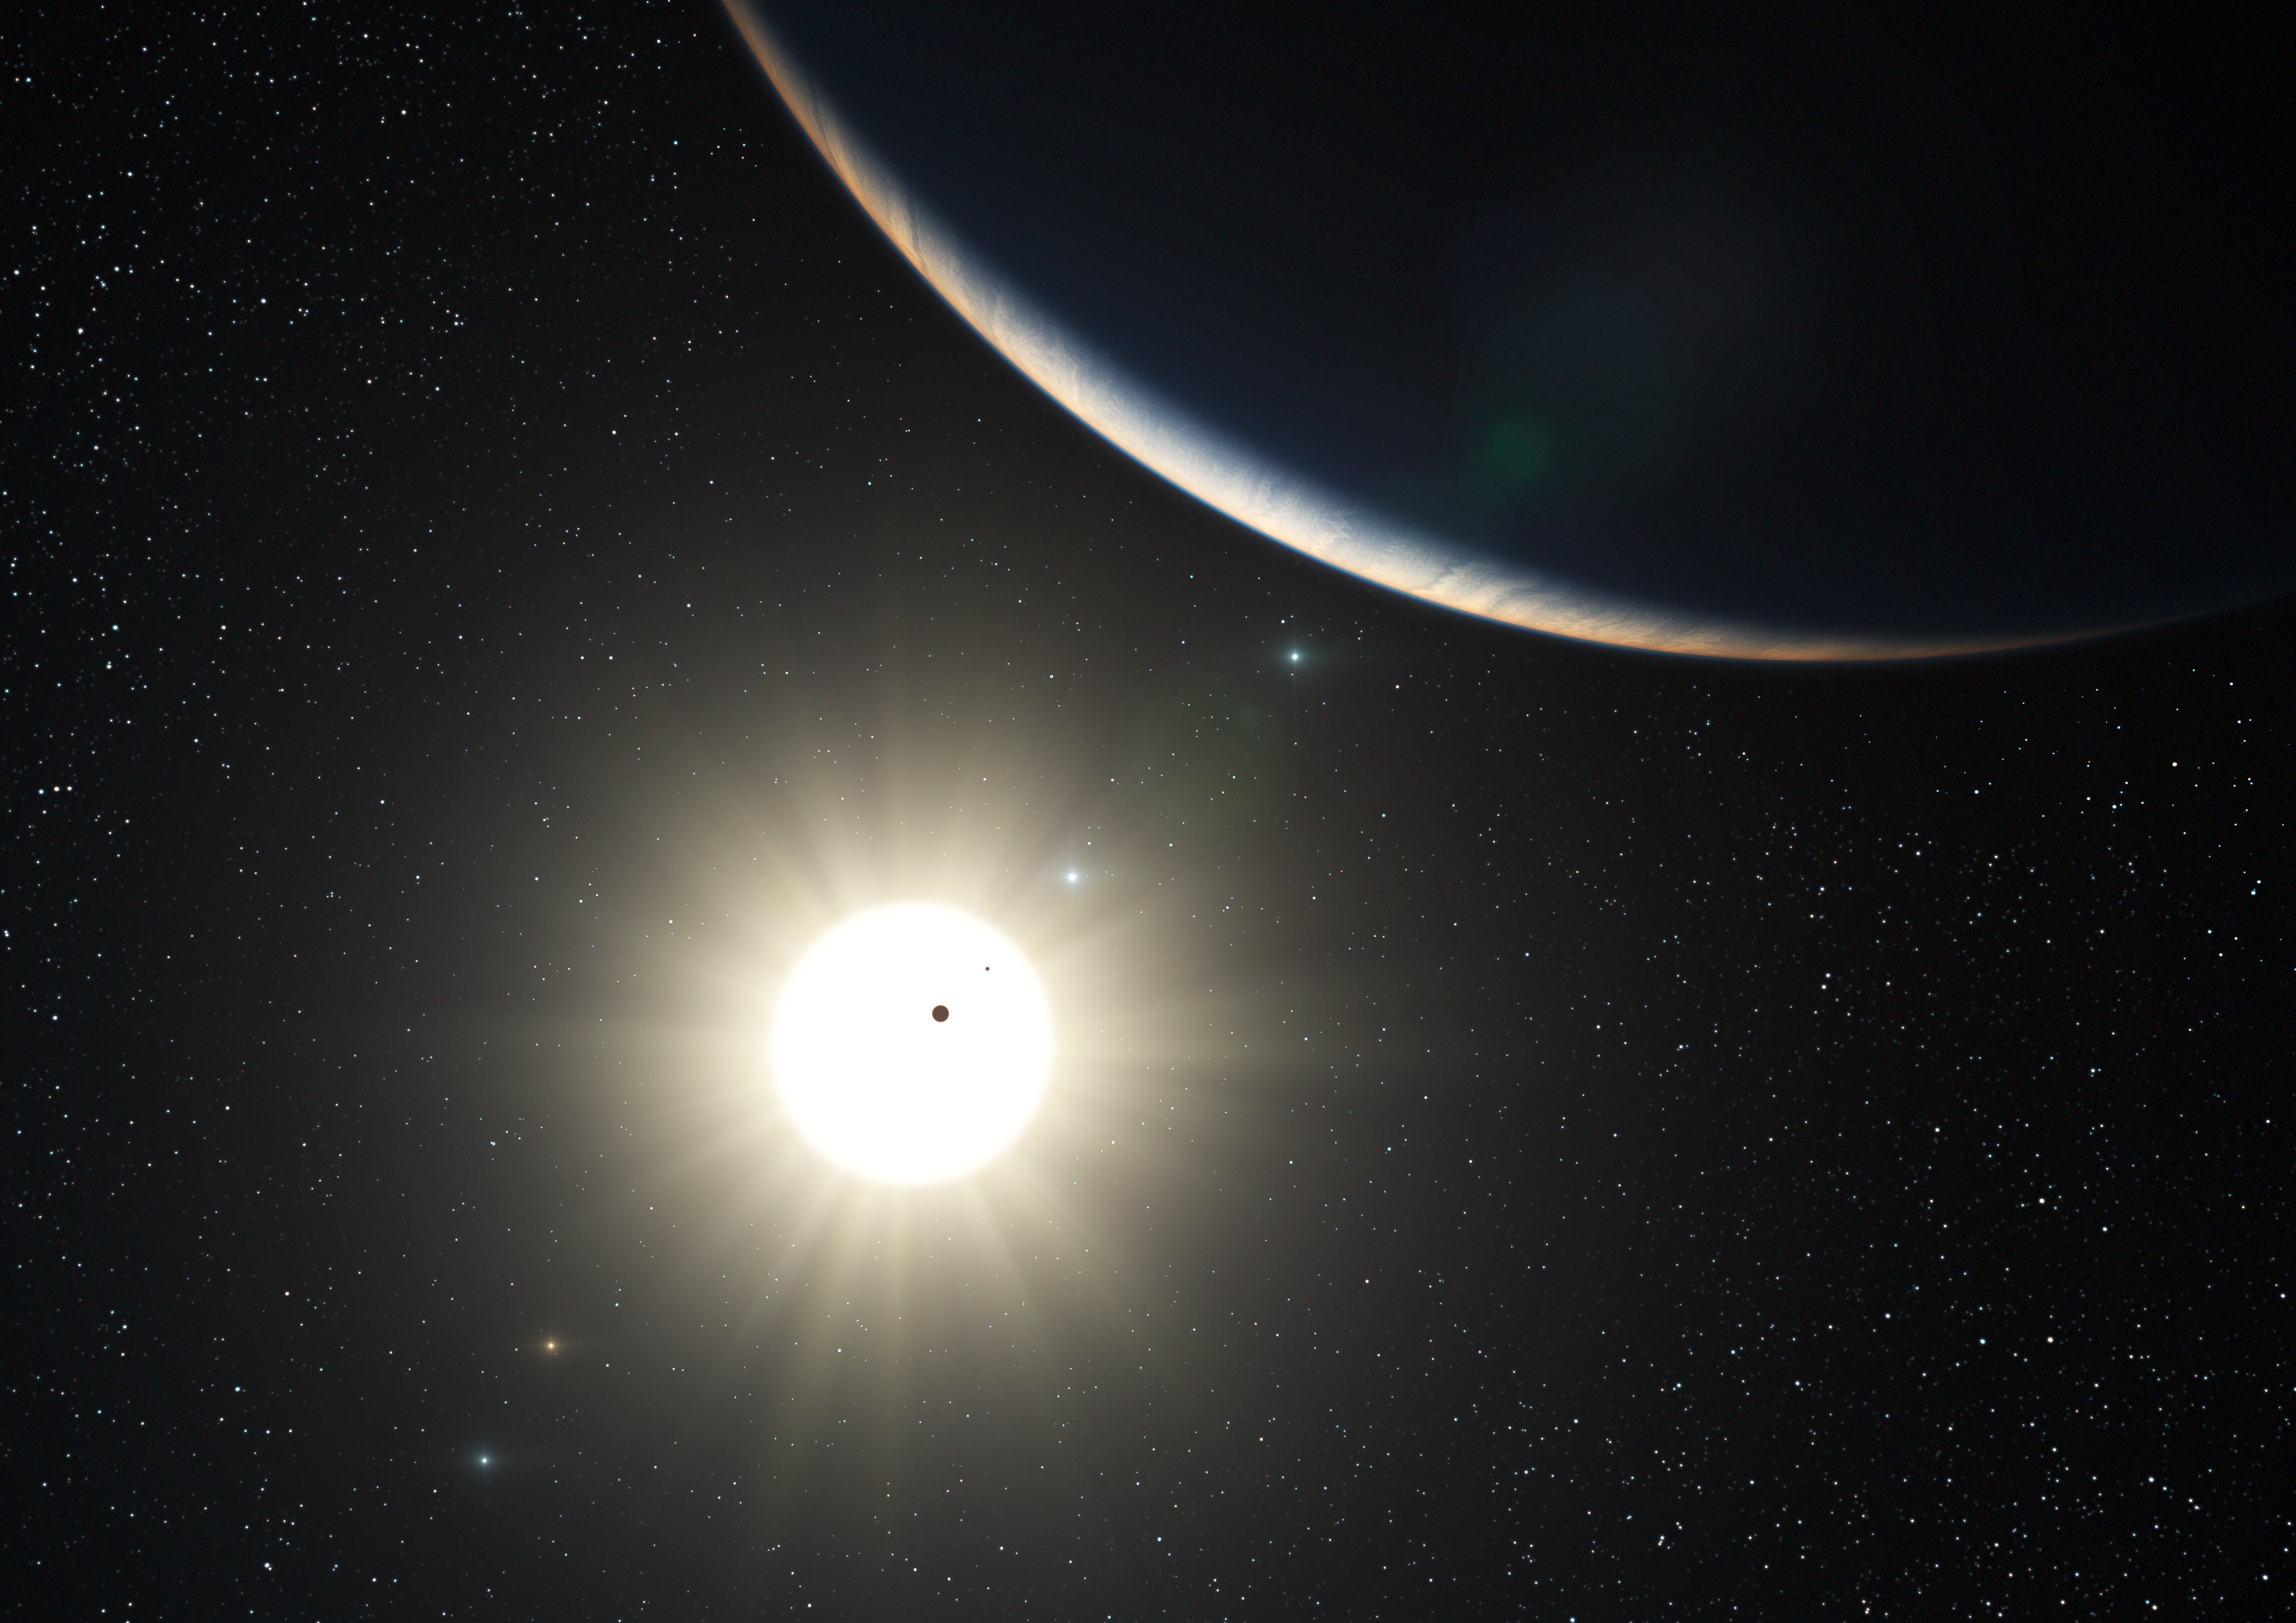

The planetary system around the Sun-like star HD 10180 (artist’s impression)

This artist’s impression shows the remarkable planetary system around the Sun-like star HD 10180. Observations with the HARPS spectrograph, attached to ESO’s 3.6-metre telescope at La Silla, Chile, have revealed the definite presence of five planets and evidence for two more in orbit around this star. This system is similar to the Solar System in terms of number of planets and the presence of a regular pattern in the sizes of the orbits. If confirmed the closest planet detected would be the lightest yet known outside the Solar System, with a mass that could be only about 1.4 times that of the Earth.

The large crescent is the third world in the system (HD 10180d), which is comparable to the planet Neptune in mass. The two inner planets appear as silhouettes in transit across the bright disc of the star. The outer planets in the system appear in the background sky.

Credit: ESO/L. Calçada